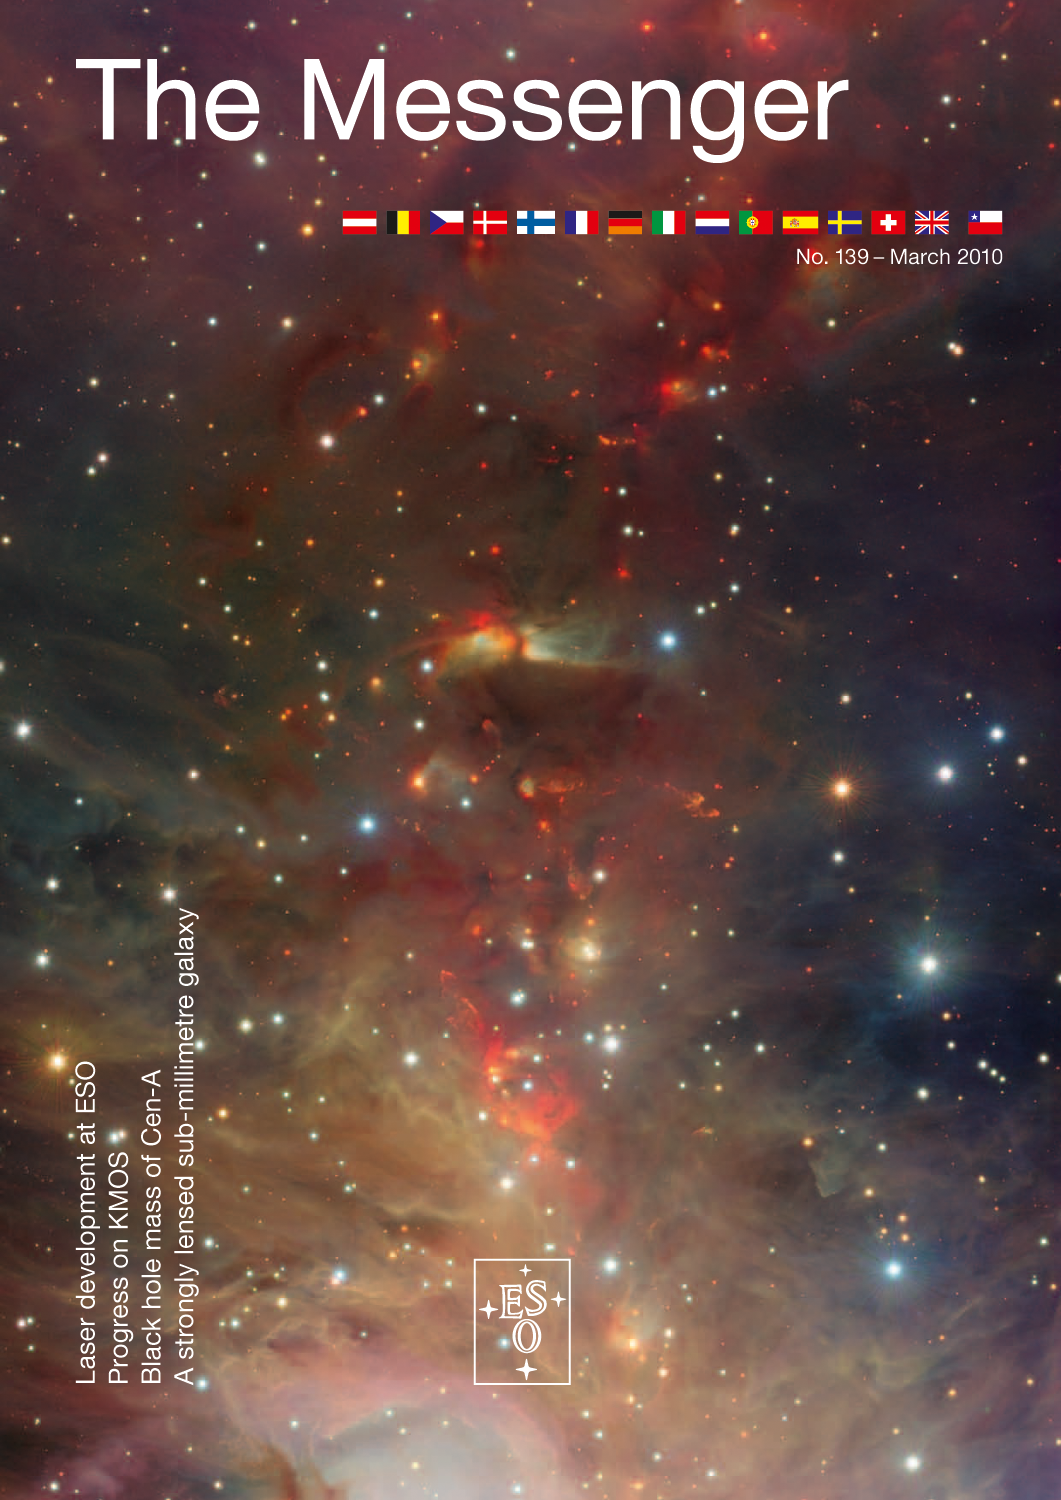

ESO Messenger No. 139

Credit: ESO